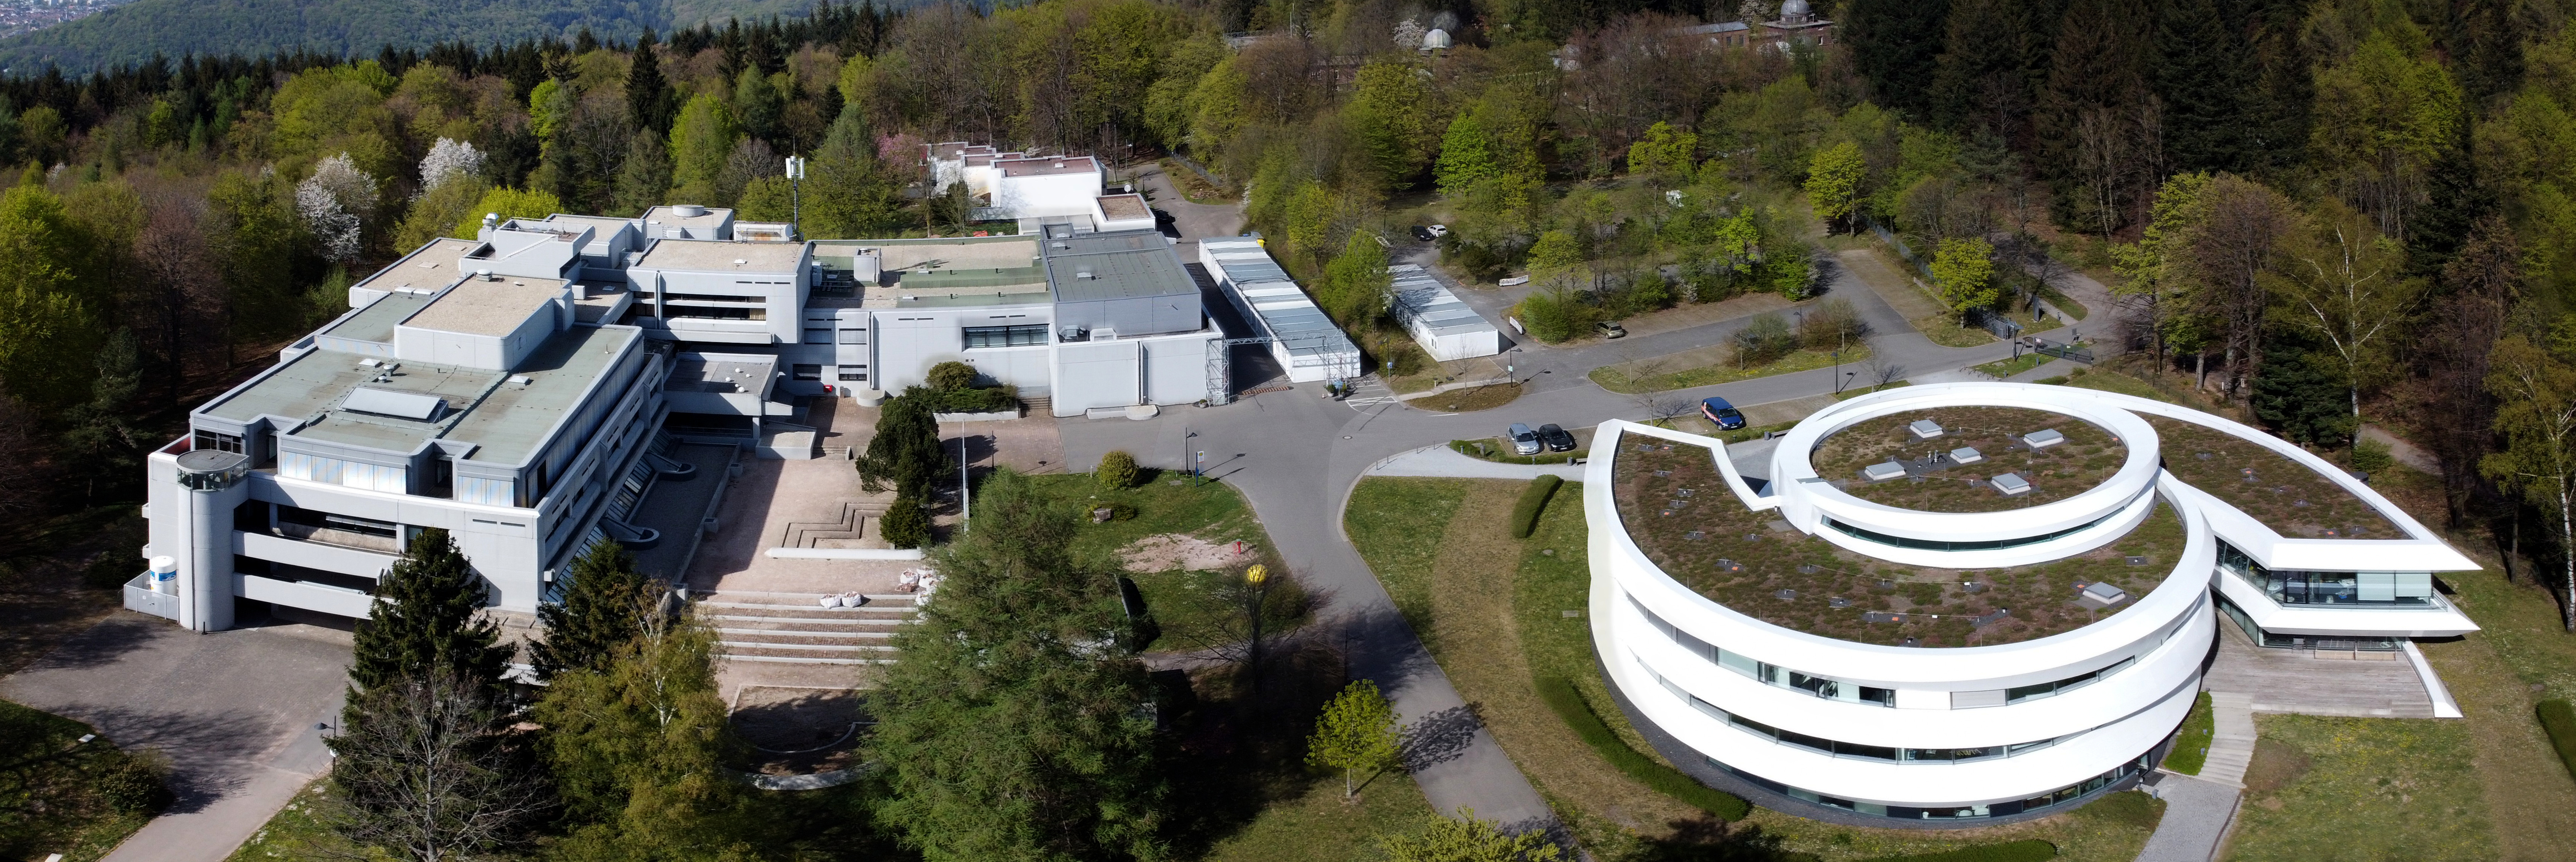

The campus of the Max Planck Institute for Astronomy

The campus of the Max Planck Institute for Astronomy in Heidelberg, Germany. On the right, the Haus der Astronomie, location of the Office of Astronomy for Education.

Credit: HdA/M. Pössel